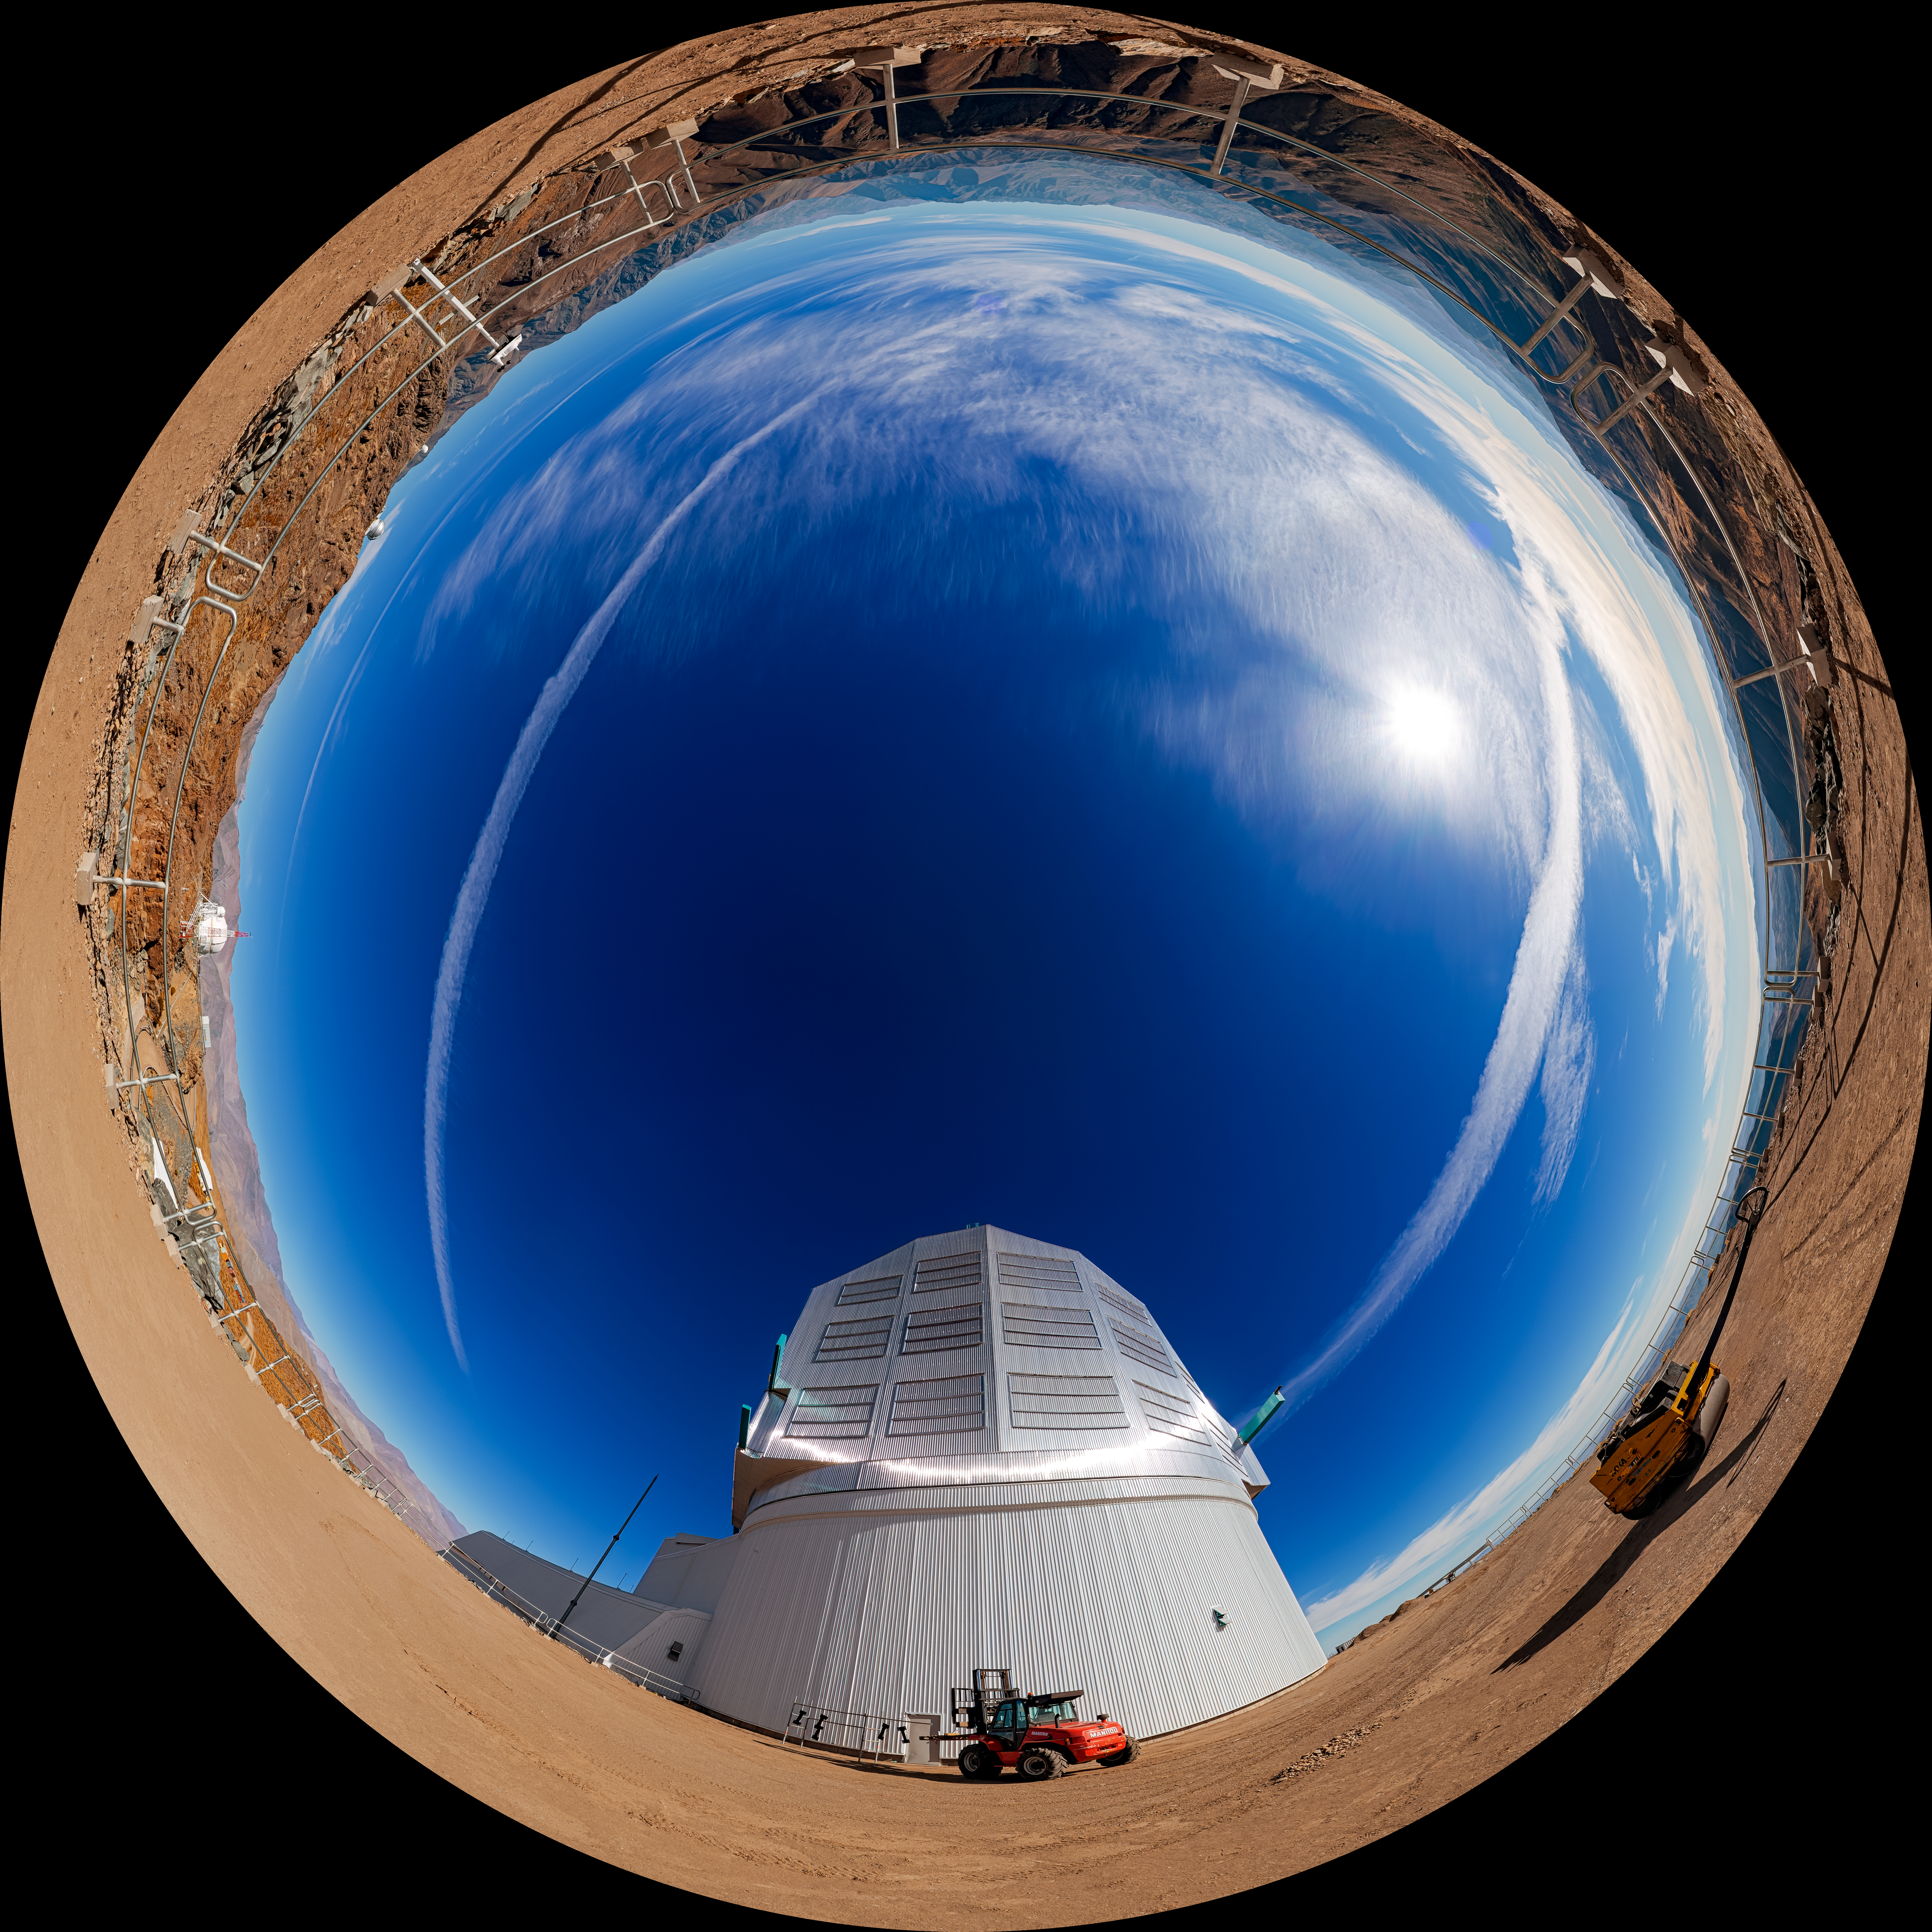

Outside Rubin Observatory (Fulldome)

A fulldome view outside NSF–DOE Vera C. Rubin Observatory on Cerro Pachón. A 360-degree panorama is also available.

Credit: RubinObs/NOIRLab/SLAC/NSF/DOE/AURA/P. Horálek (Institute of Physics in Opava)